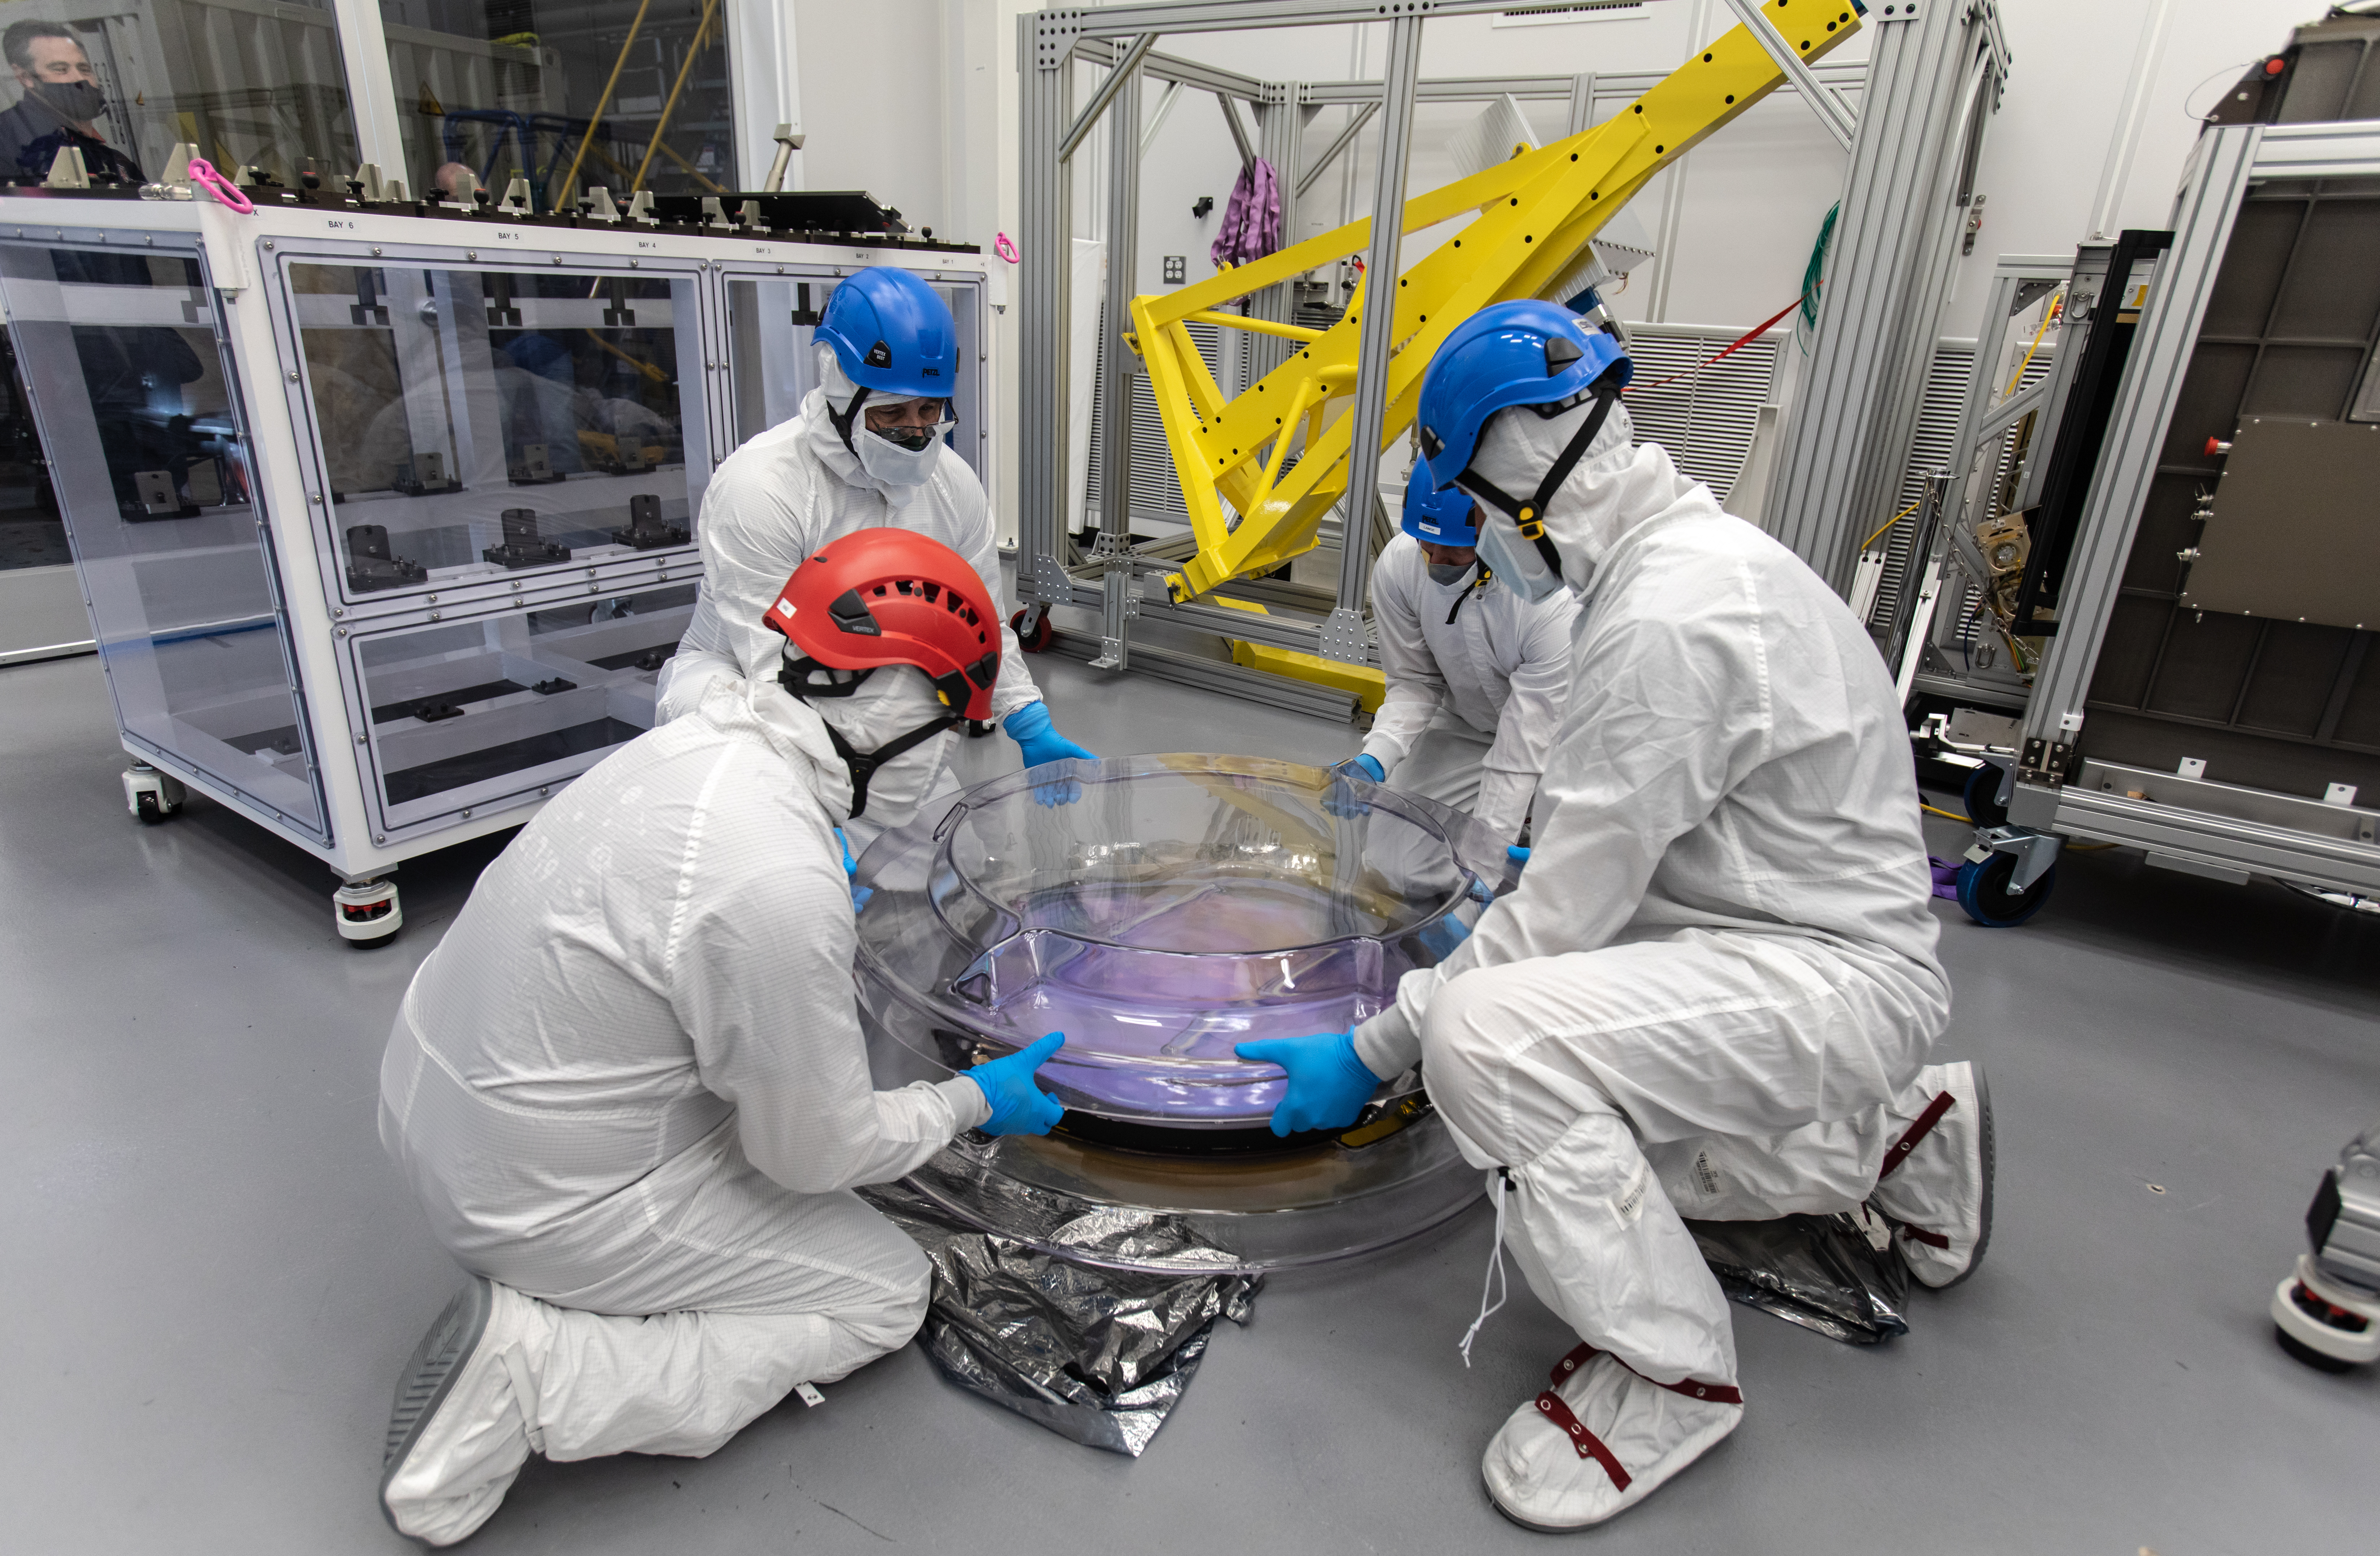

LSST R-Band Optical Filter

SLAC's LSST team carefully unpack, examine, test and store the r-band filter, the first of six optic filters that will be part of the completed LSST Camera.

Credit: Jacqueline Ramseyer Orrell/SLAC National Accelerator Laboratory